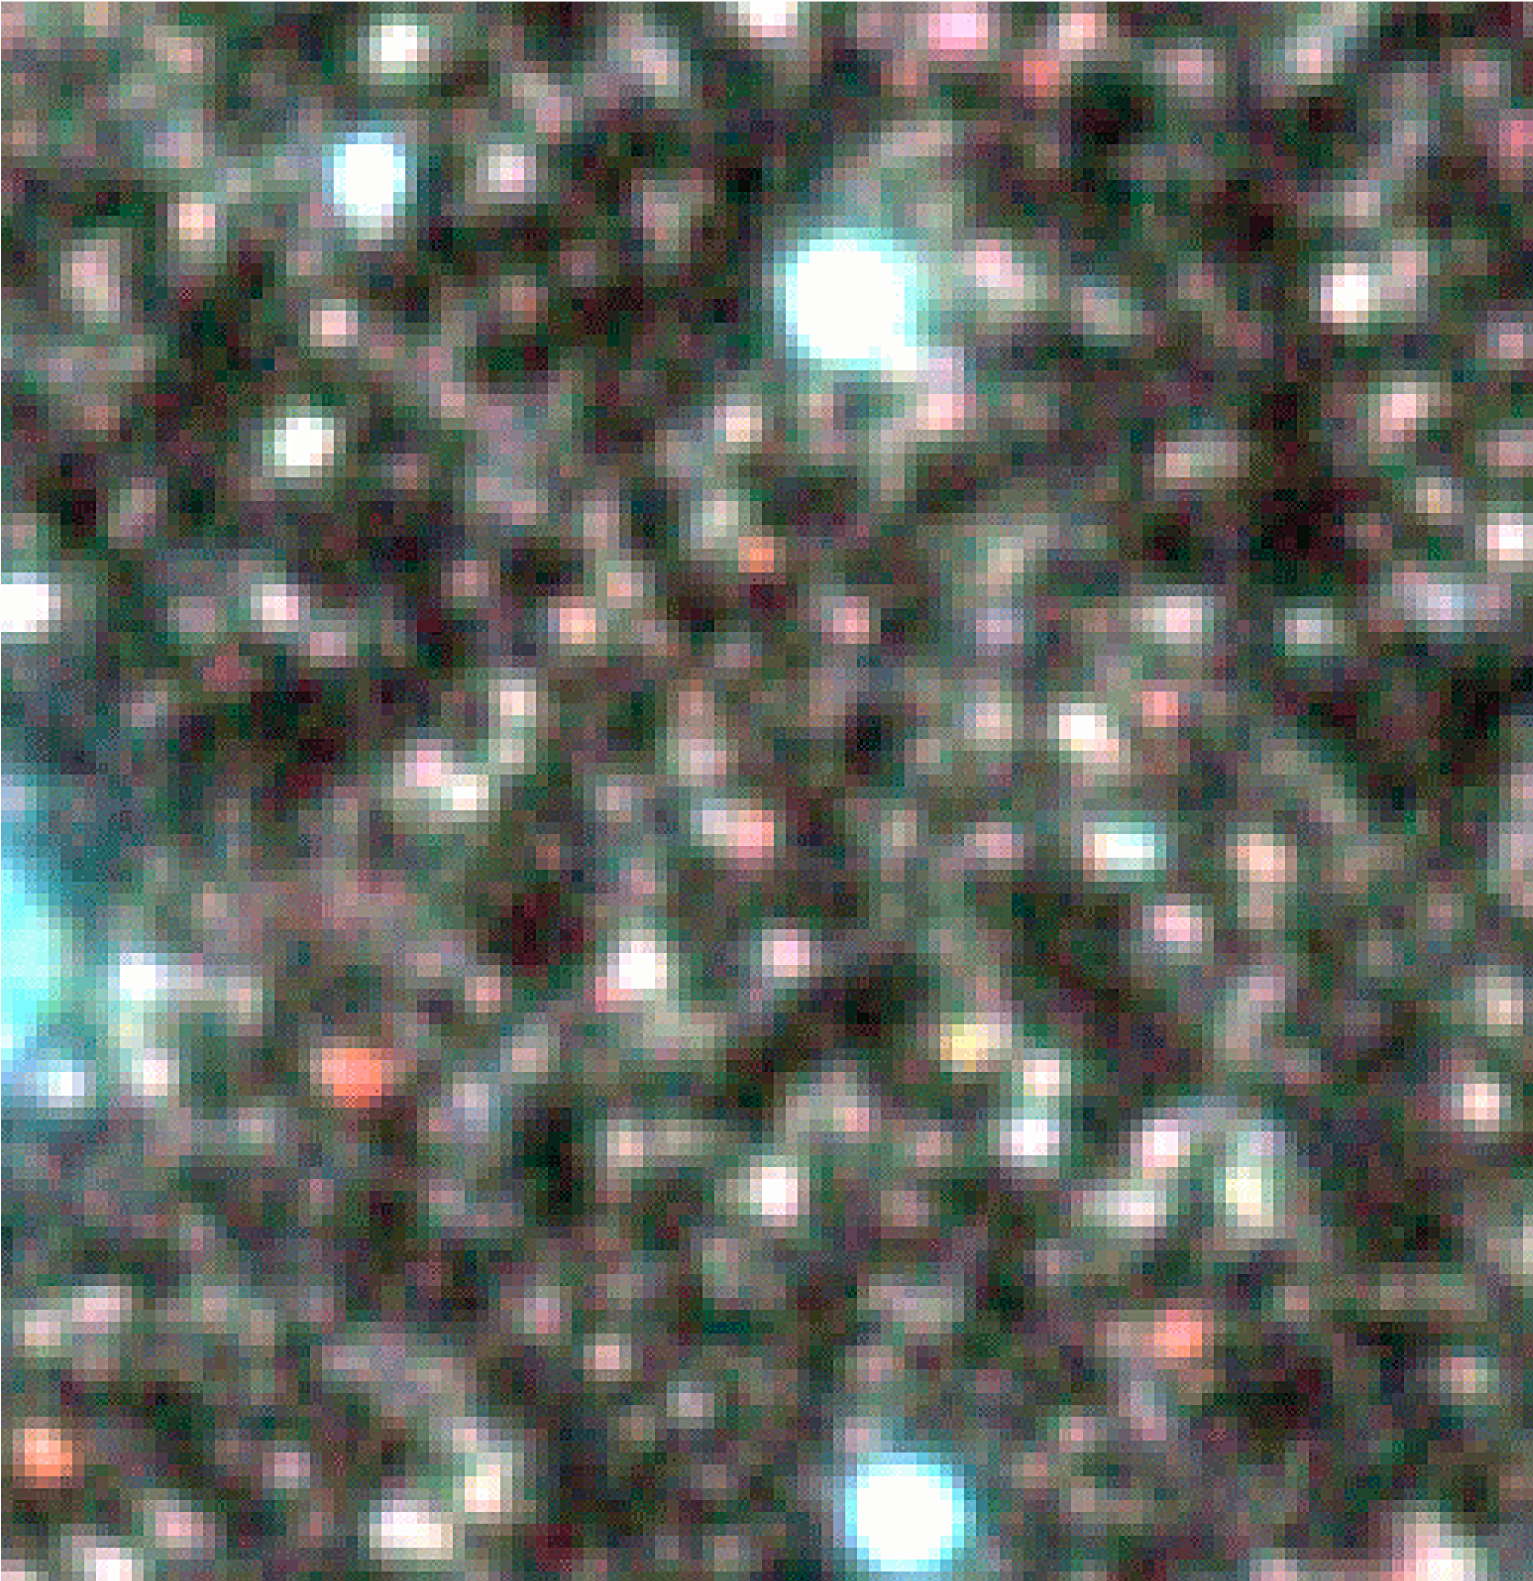

Centaurus A – Field 2 (detail)

Zoomed-in area within "Field 2" (Halo) in Centaurus A, from the ISAAC colour image. Nearly all red stars in this area are of the variable Mira-type.

Credit: ESO